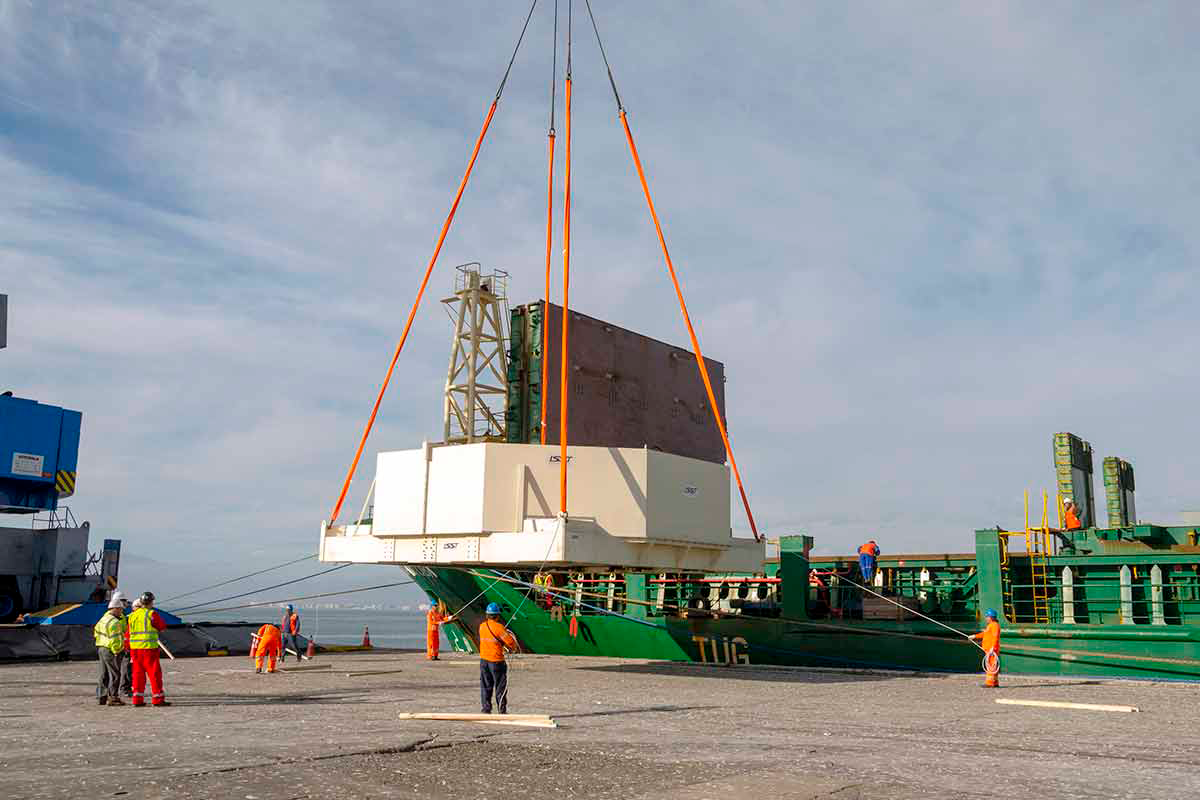

LSST Mirror Arrives at Cerro Pachón

The 8.4m-diameter primary mirror of the Large Synoptic Survey Telescope (LSST) has reached its home at Cerro Pachón in Chile. Earlier this month, the mirror reached the port at Coquimbo, where it was loaded onto a 72-wheeled transport vehicle for the trip to the summit. The trip included passage through the tunnel at Puclaro Dam, with just inches to spare on either side. In a survey set to begin in 2022, LSST will scan the entire visible sky every few nights for 10 years, opening a new window on the changing Universe.

Credit: Rubin Observatory/NSF/AURA